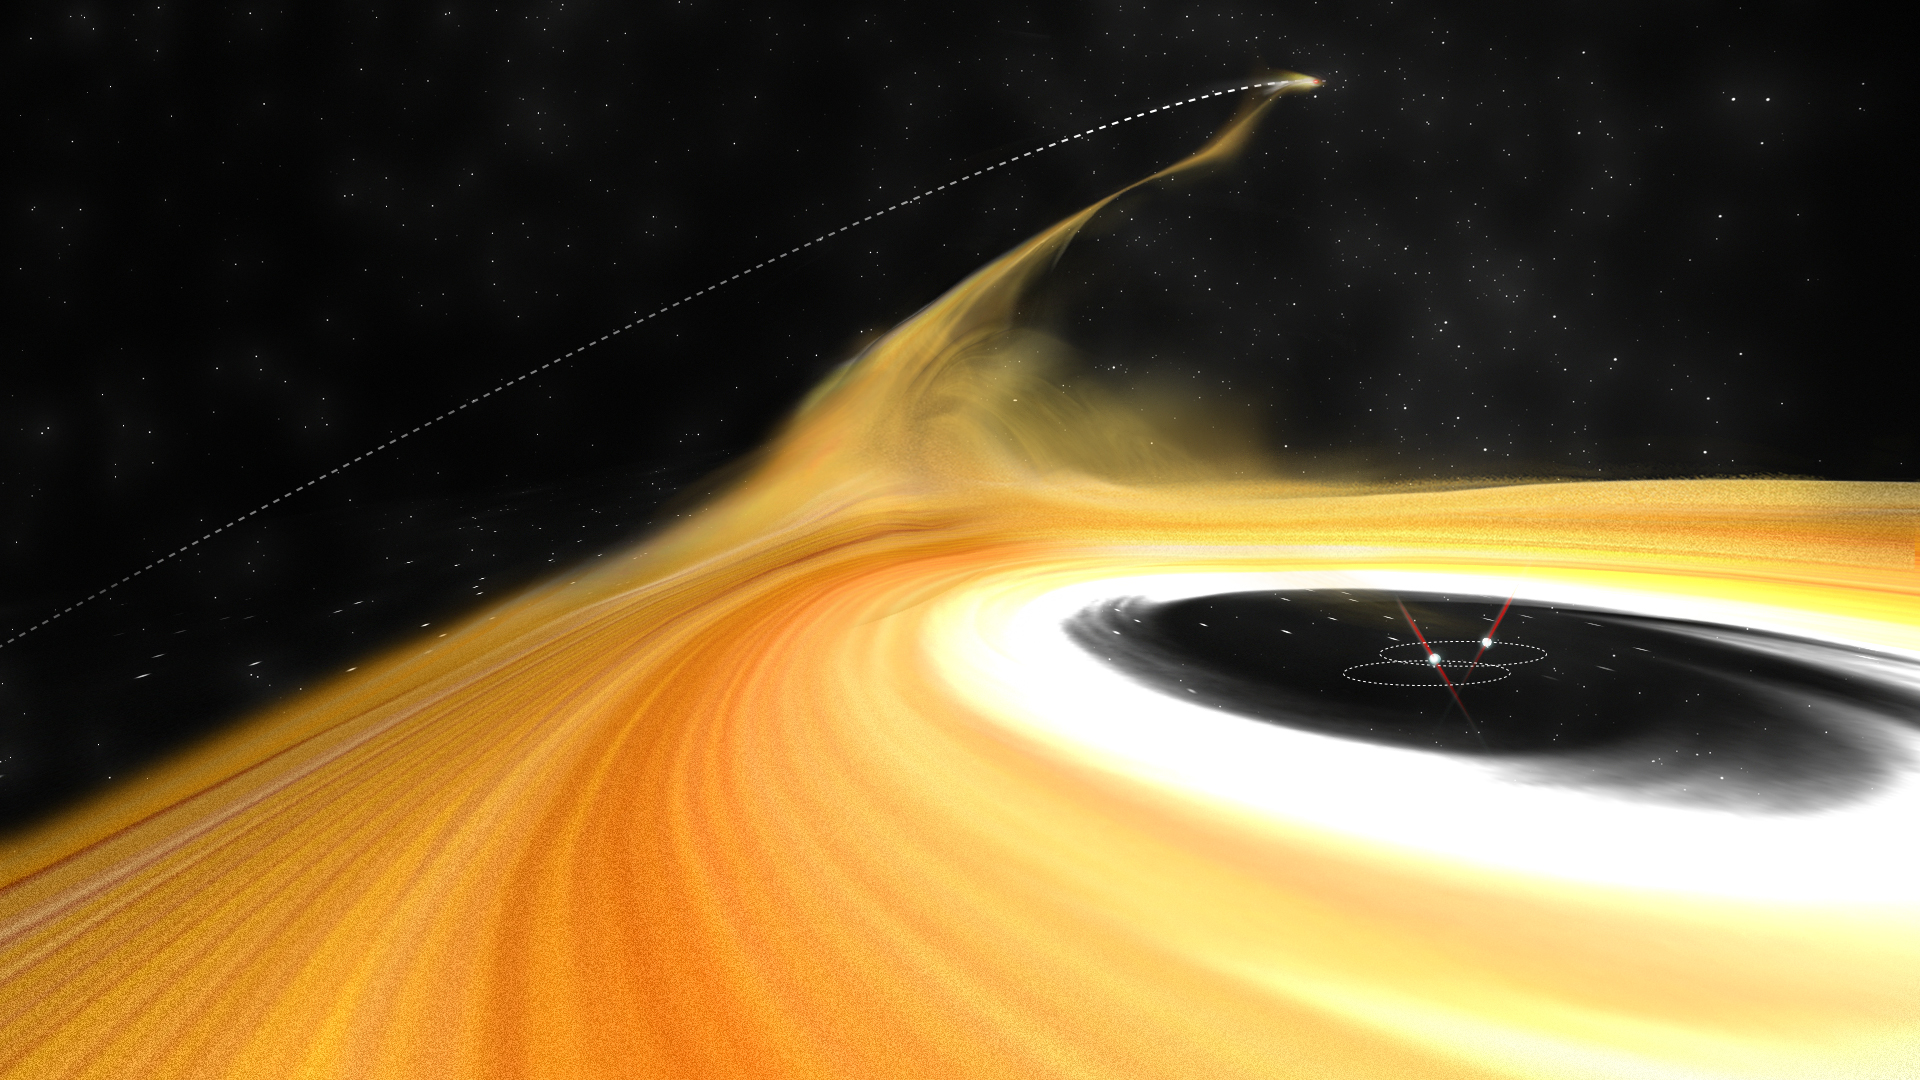

Z CMa Caught In Action Likely Flyby

Scientists have captured an intruder object disrupting the protoplanetary disk—birthplace of planets—in Z Canis Majors (Z CMa), a star in the Canis Majoris constellation. This artist’s impression shows the perturber leaving the star system, pulling a long stream of gas from the protoplanetary disk along with it. Observational data from the Subaru Telescope, Karl G. Jansky Very Large Array, and Atacama Large Millimeter/submillimeter Array suggest the intruder object was responsible for the creati on of these gaseous streams, and its “visit” may have other as yet unknown impacts on the growth and development of planets in the star system.

Credit: ALMA (ESO/NAOJ/NRAO), B. Saxton (NRAO/AUI/NSF)